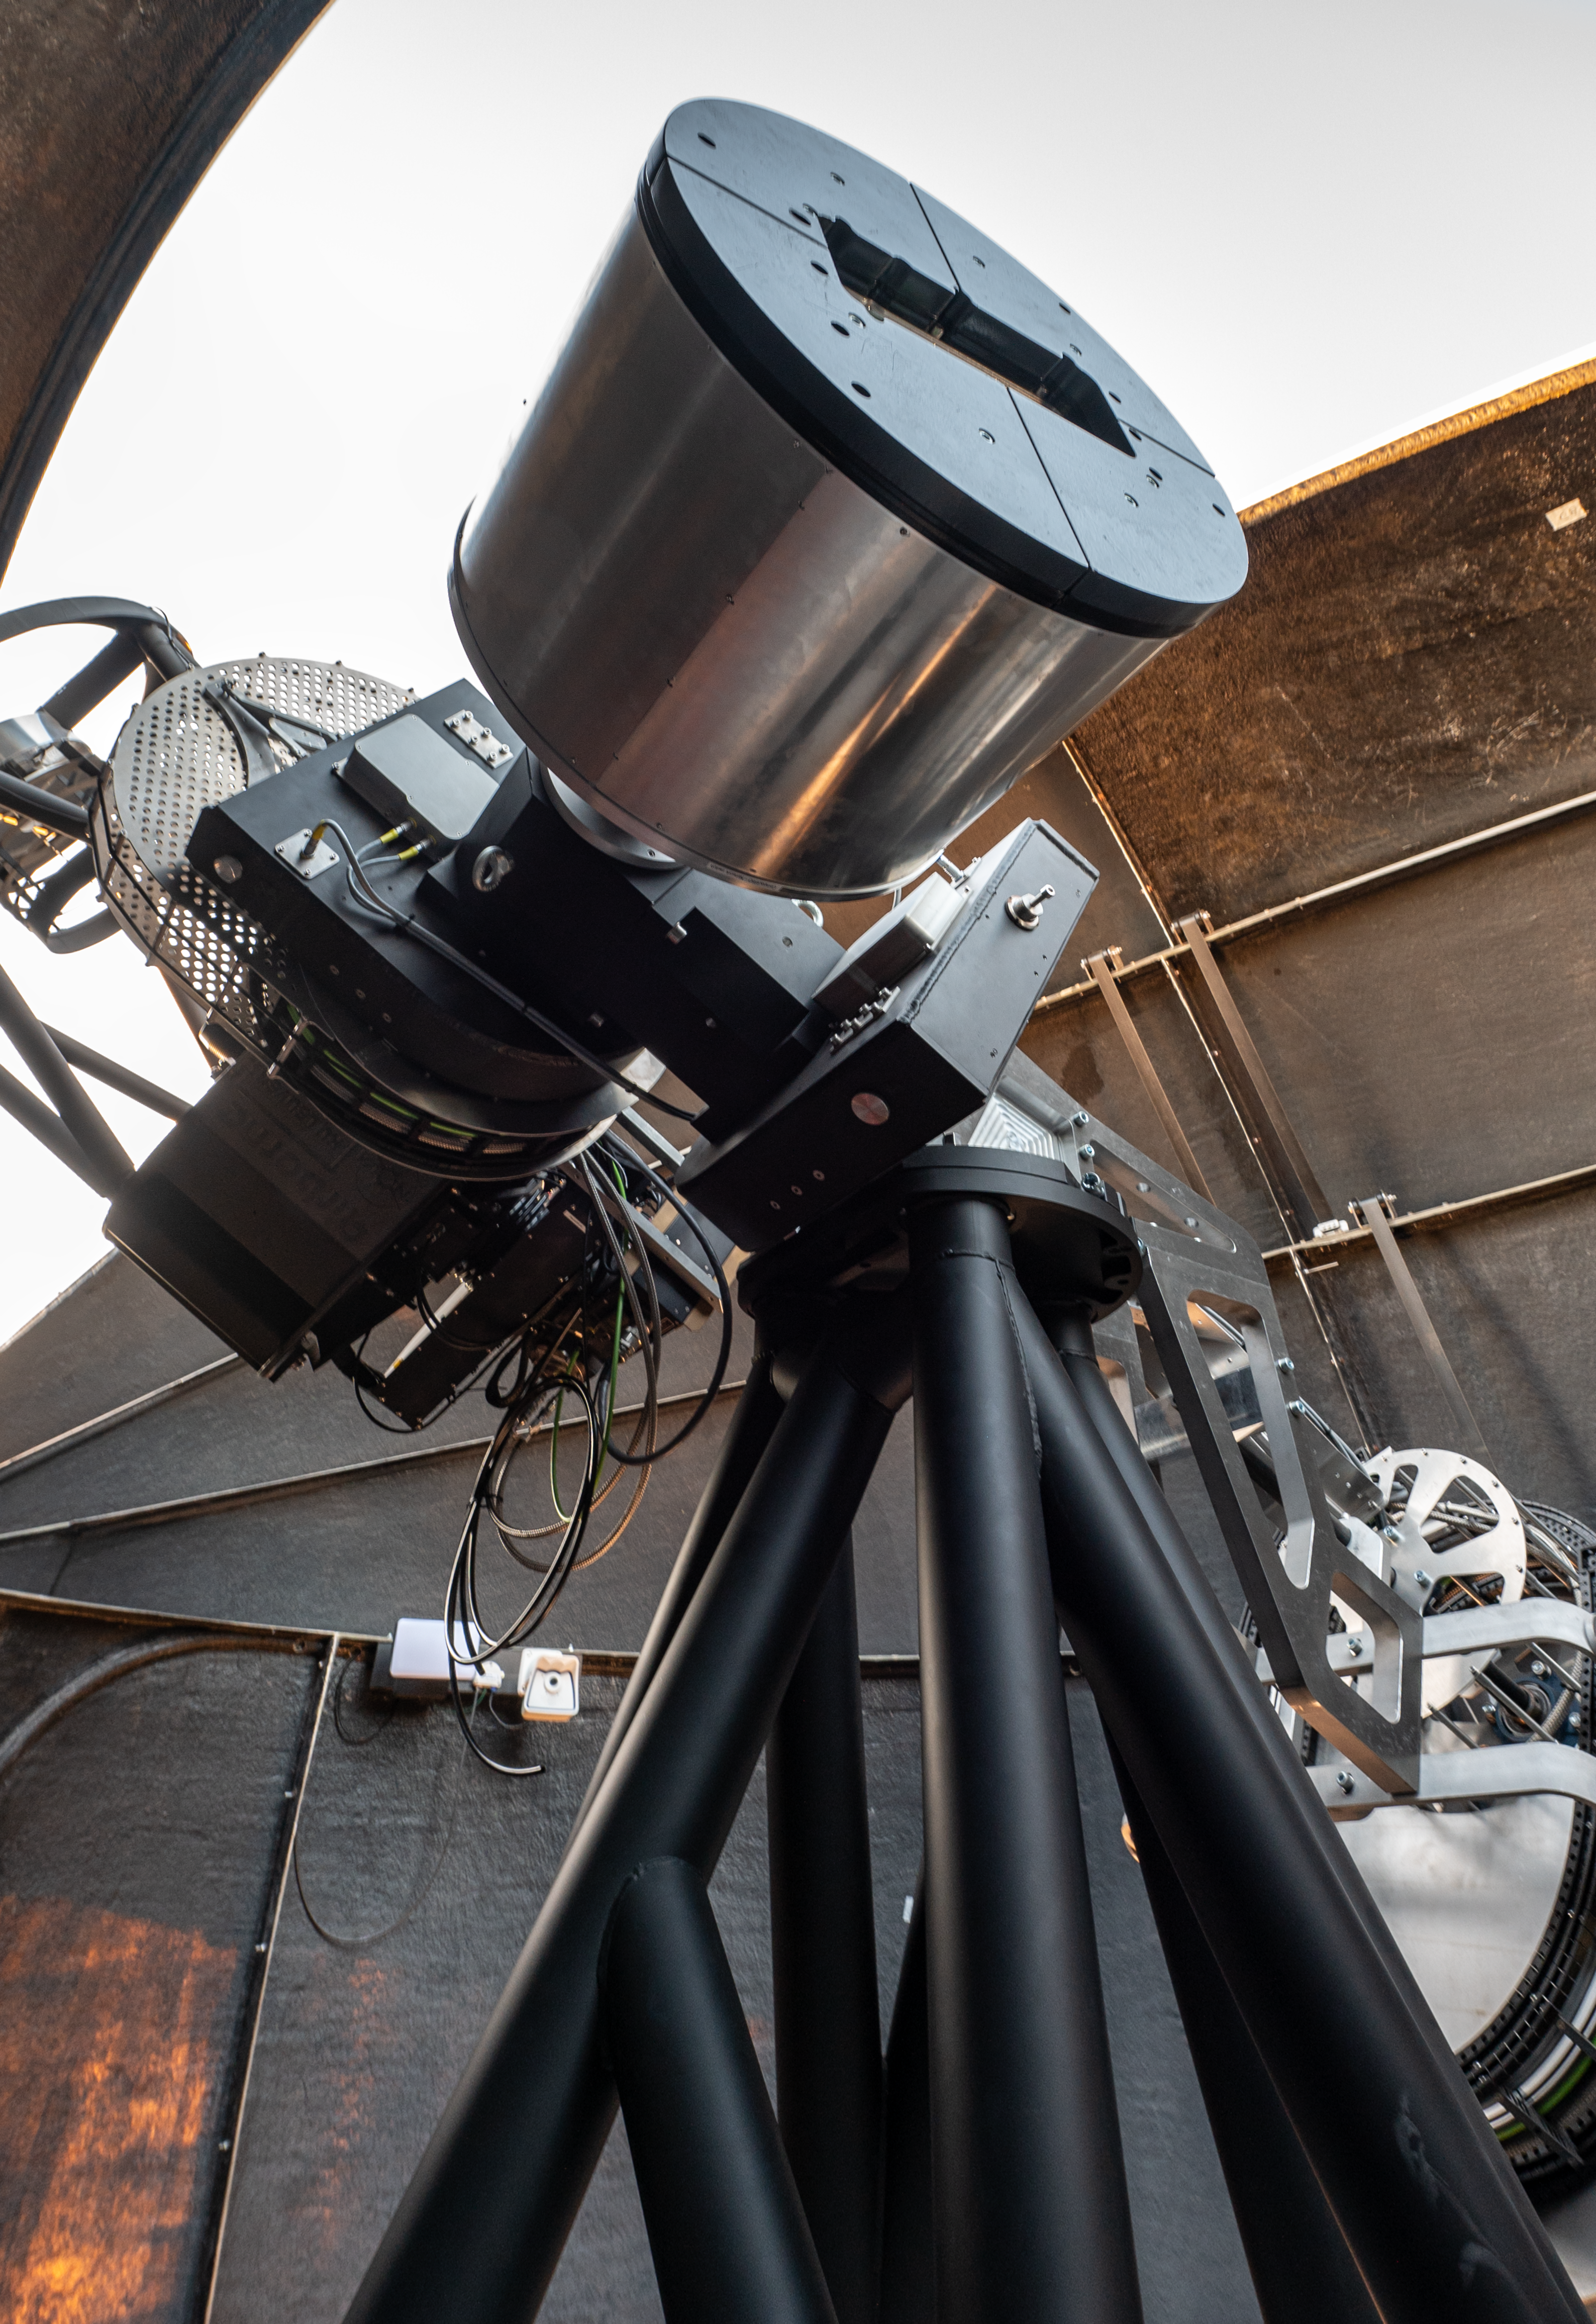

Inside a BlackGEM dome

This photograph shows a BlackGEM telescope sitting inside its dome. The BlackGEM array, comprising three 65-cm telescopes, is located at ESO's La Silla Observatory.

Credit: ESO